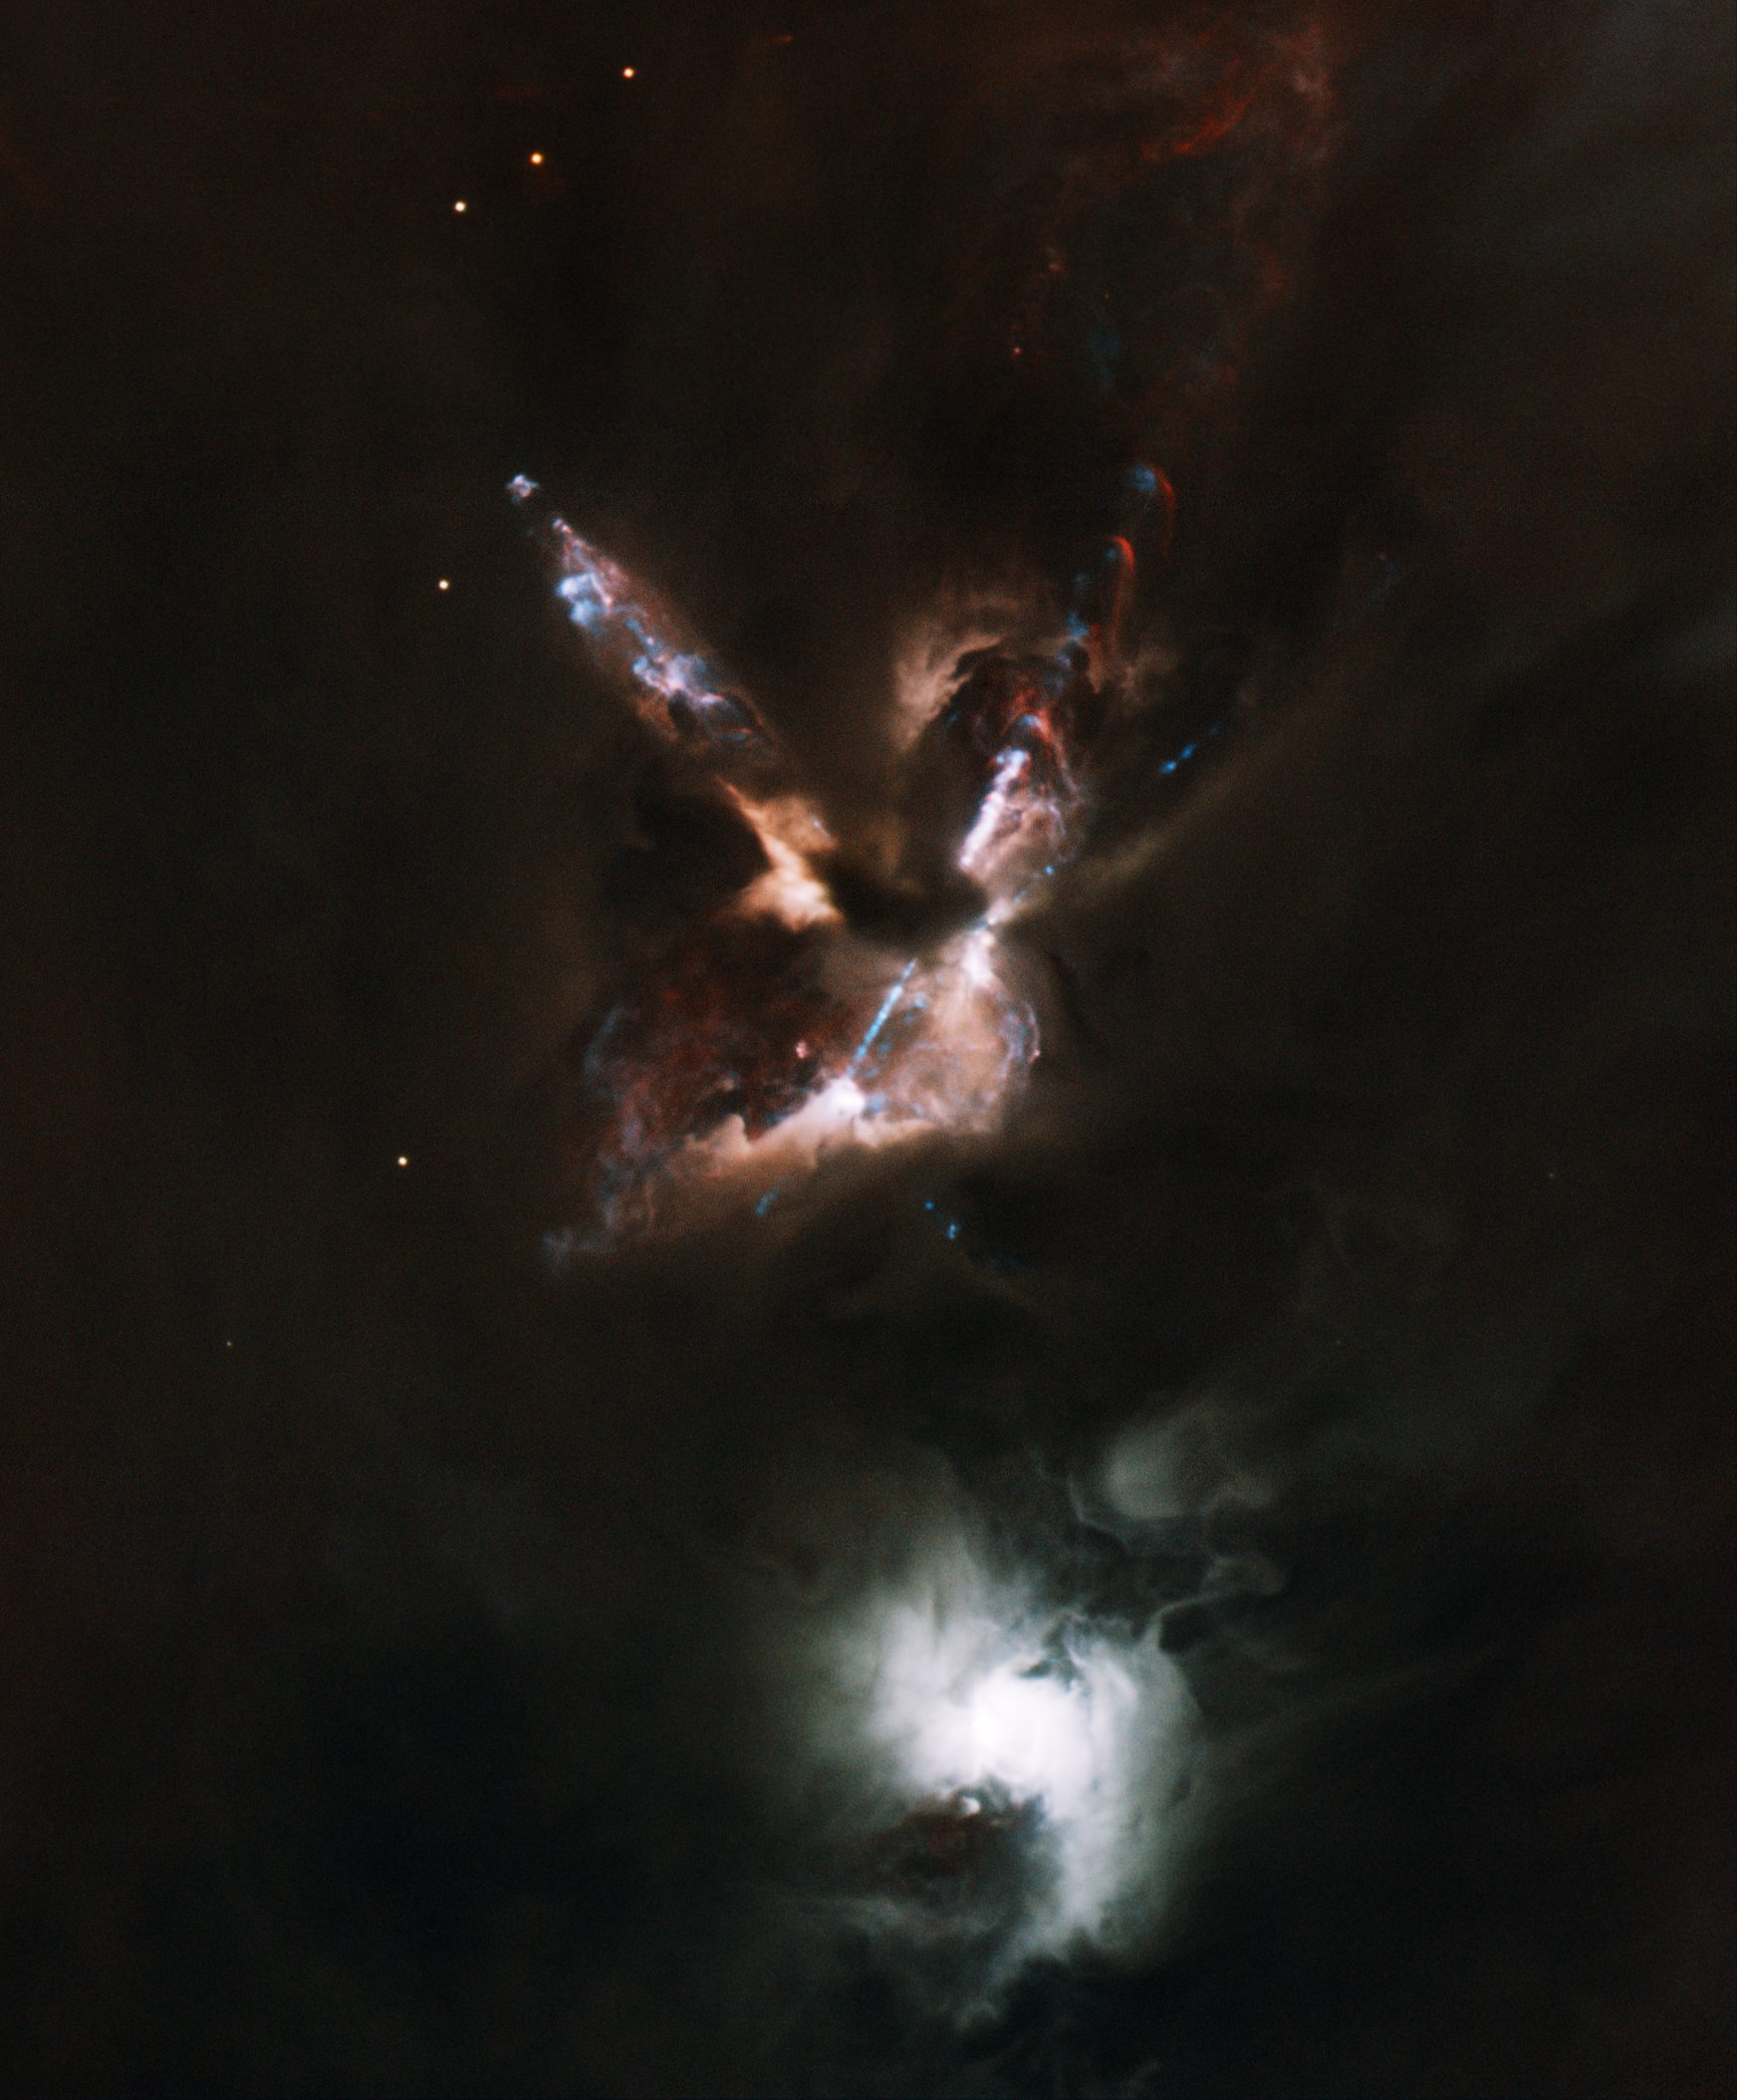

Star-Birth “Fireworks”

This Gemini North telescope image reveals no less than six gas jets emerging at supersonic speeds from the reddish Herbig-Haro 24 (HH 24) complex — a small cluster of young stars embedded in a molecular cloud some 1,300 light years distant in the constellation Orion. It is the most detailed image ever obtained from the ground of this remarkable region, which contains the highest concentration of jets known anywhere. One jet is highly disturbed, suggesting that the source may be a close binary whose orbit perturbs the jet body. This dynamic environment also may be responsible for expelling some of the lowest mass stars in the area. Most puzzling are the five very-low-mass protostars seen well outside the star-forming cloud core. As the gas is far too tenuous for the stars to have formed in their present locations, these orphaned protostars were most likely ejected shortly after birth from the core, which hosts a small multiple protostellar system known as SSV 63. Such ejections may occur when the crowded stars start moving around each other in a chaotic dance, ultimately leading to the ejection of the smallest ones. The bright nebulous star to the south is the visible T Tauri star SSV 59.

Credit: International Gemini Observatory/NOIRLab/NSF/AURA/B. Reipurth, C. Aspin & T. Rector